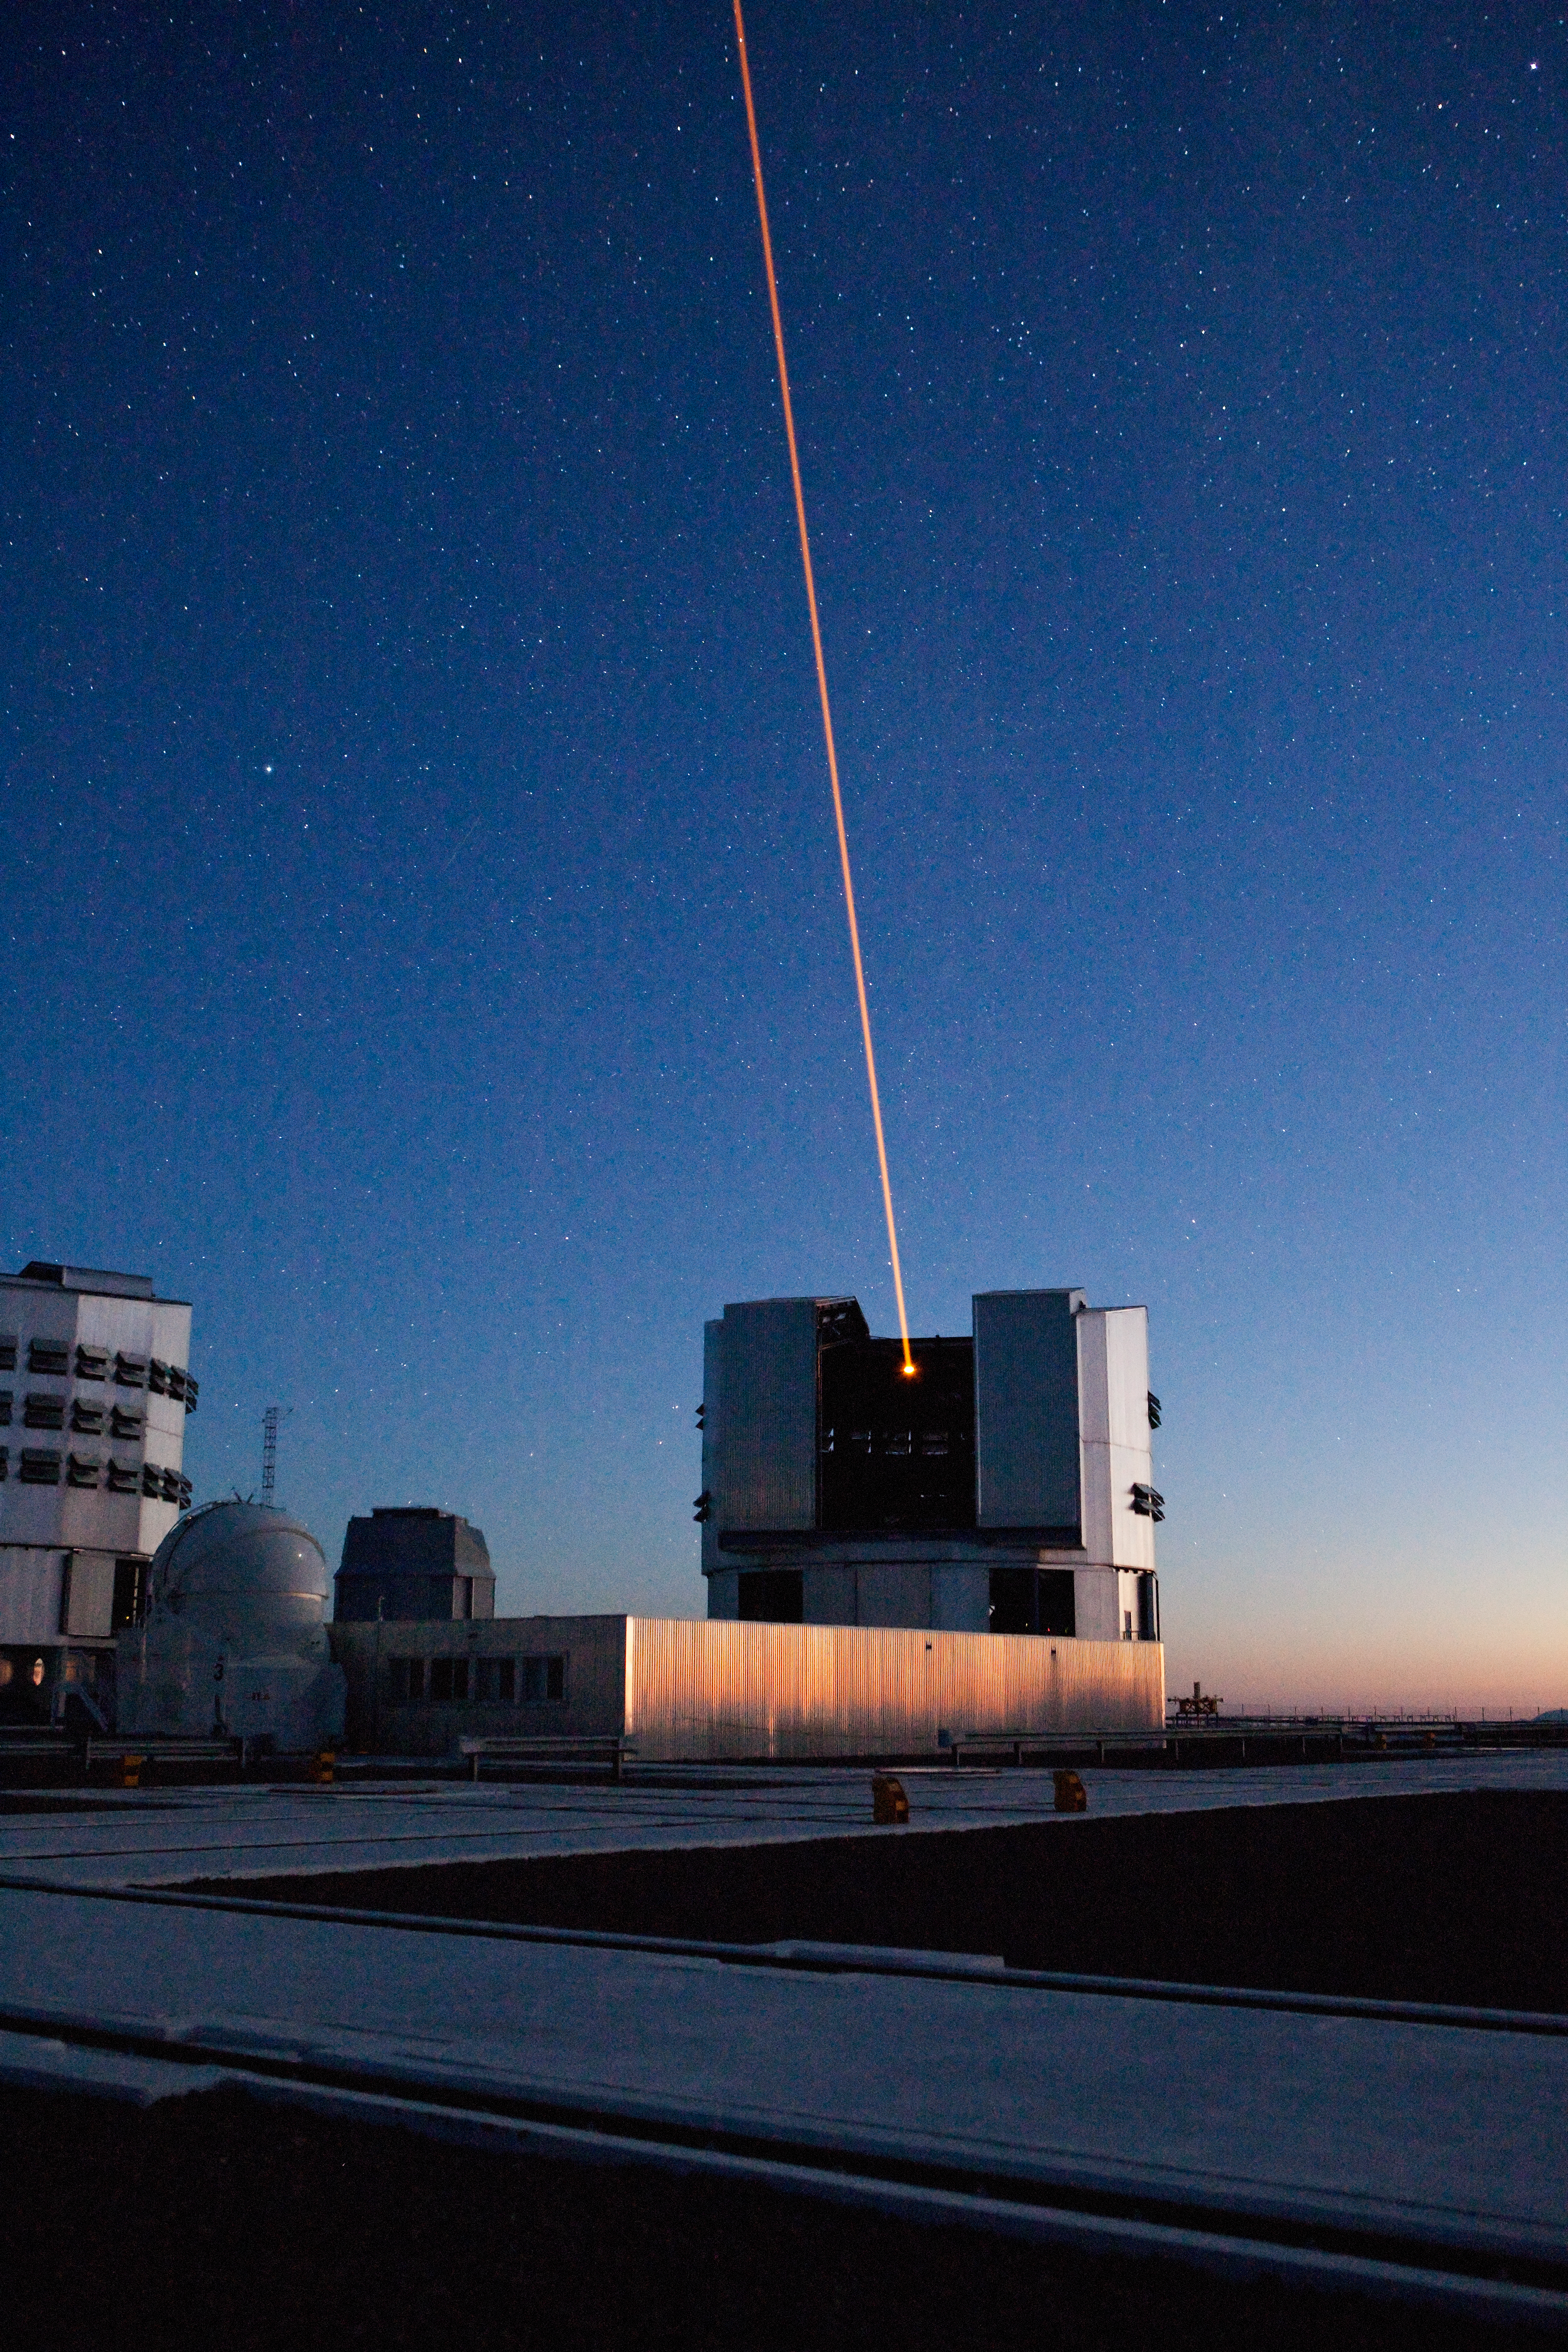

Laser Guide Star Facility

The Laser Guide Star Facility at Paranal Observatory in Chile. This image was obtained in March 2009.

Credit: ESO